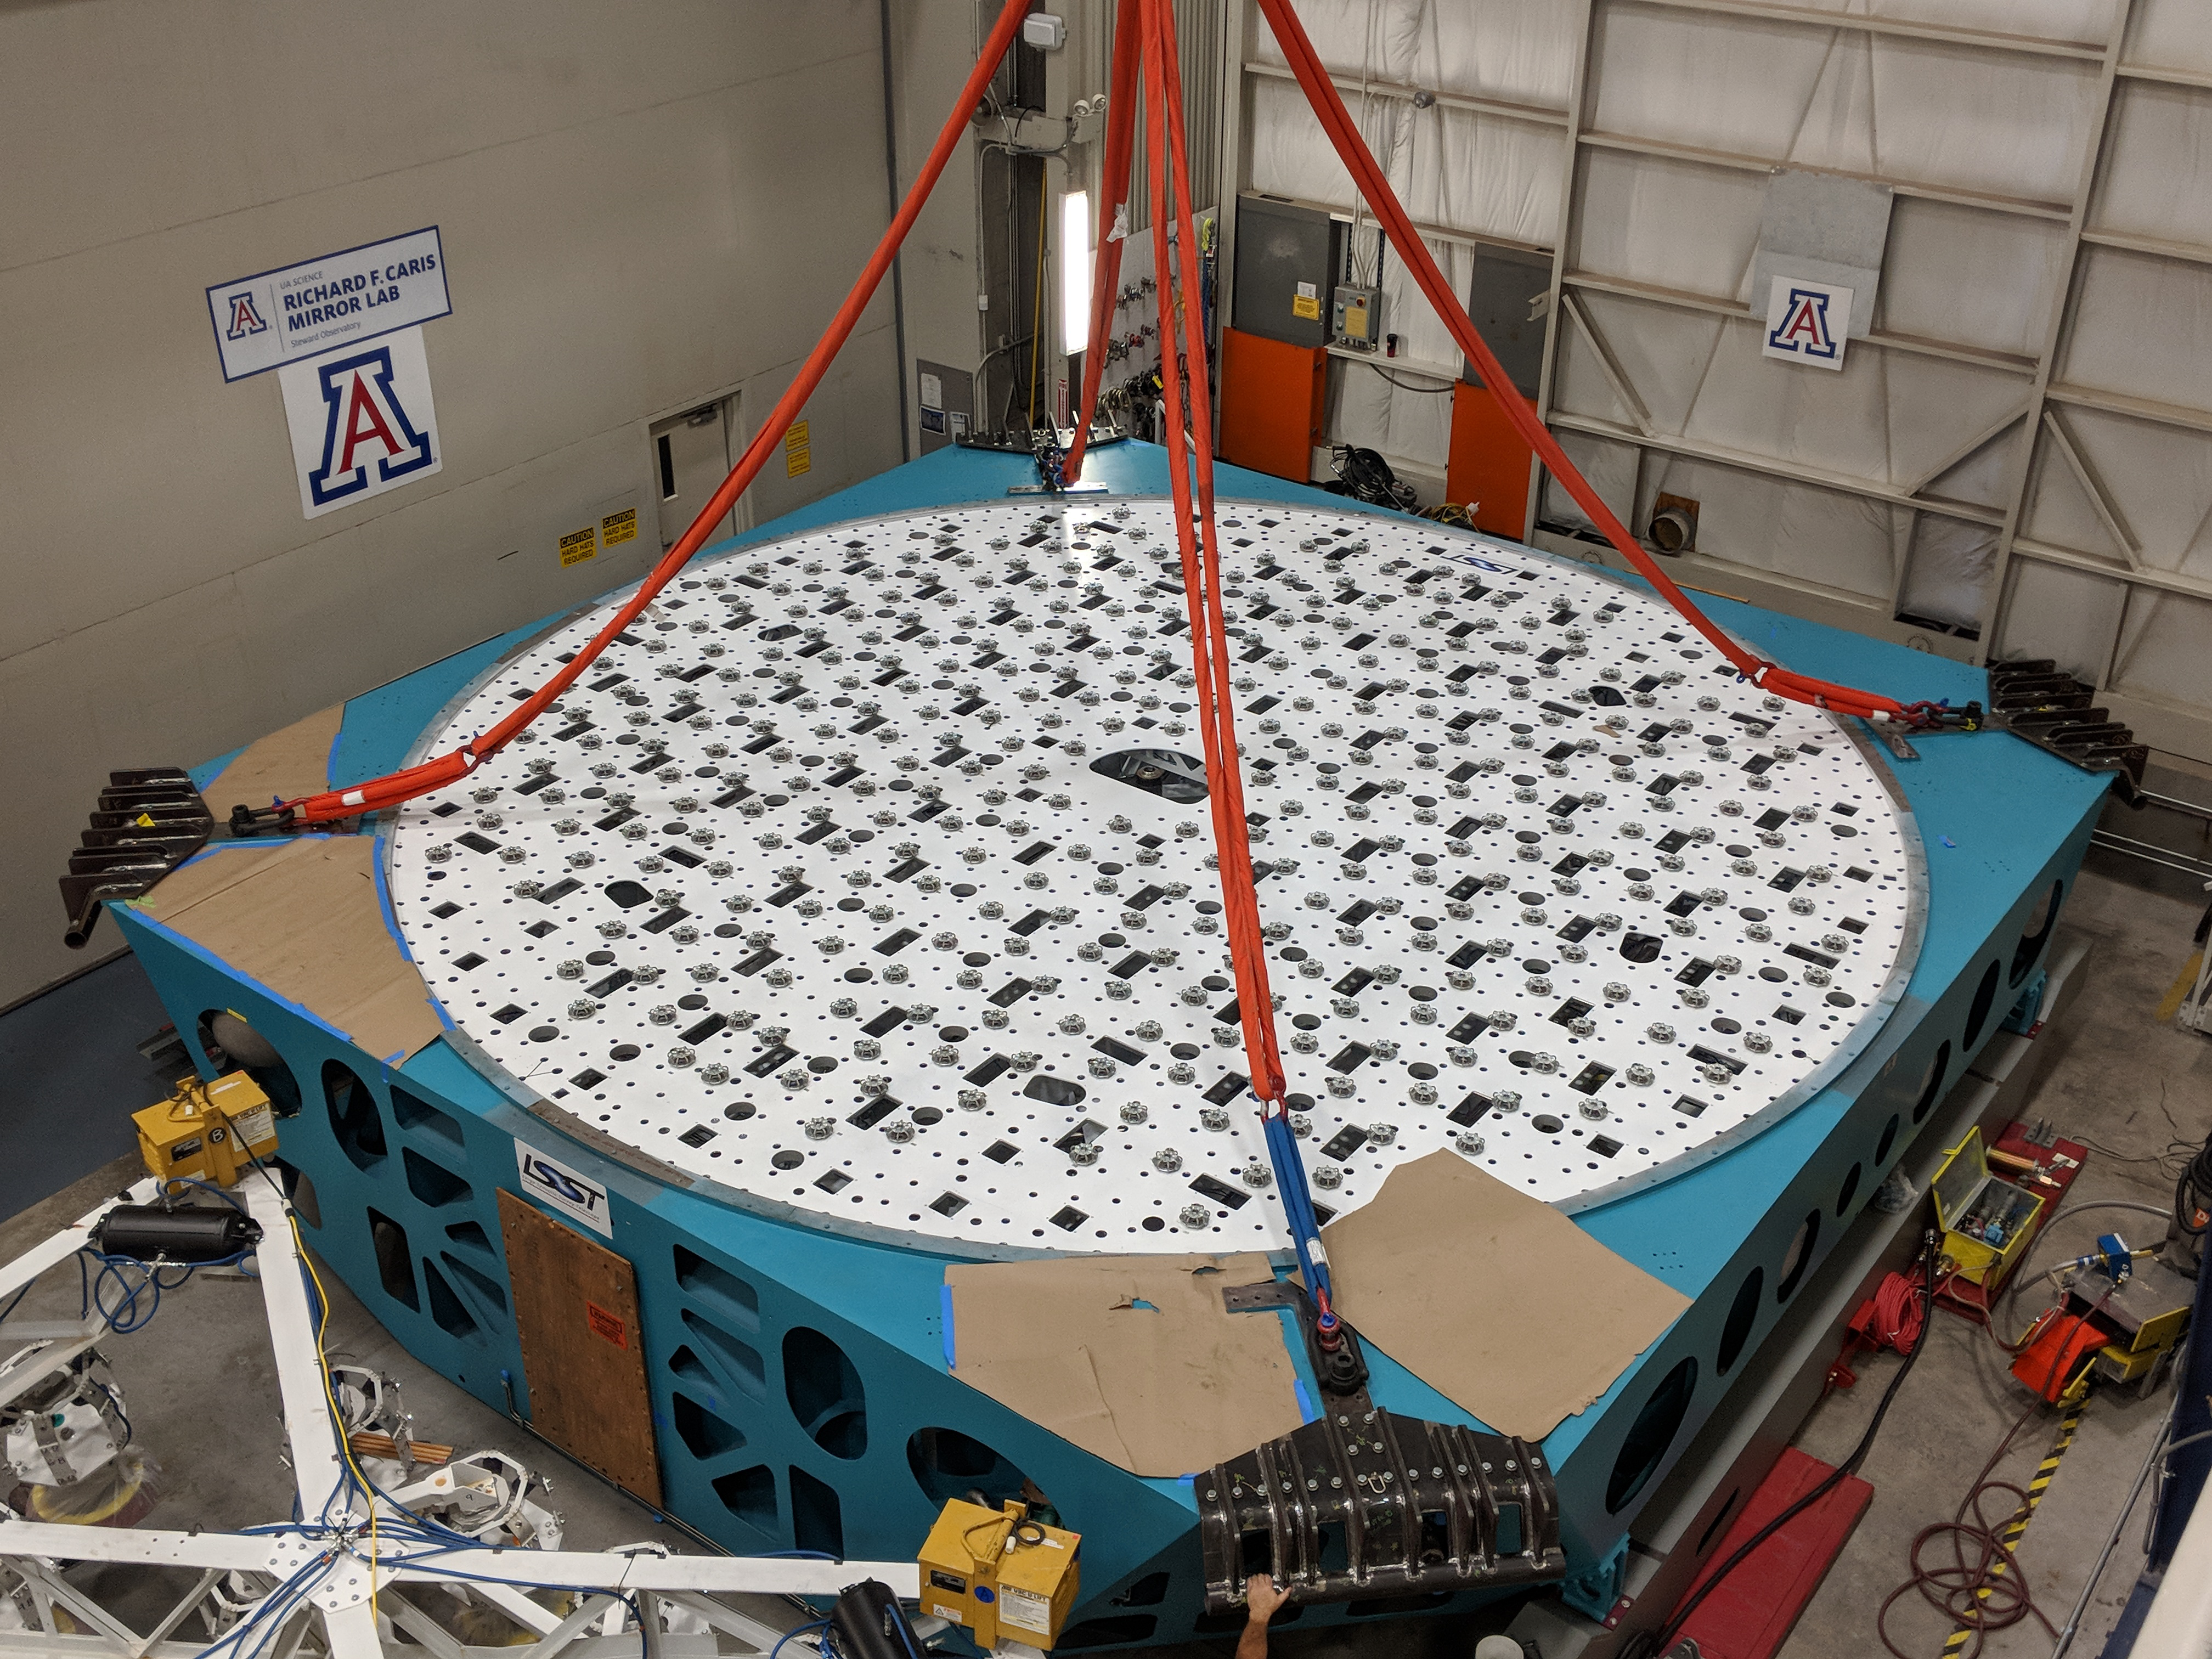

M1M3 Cell Move CAID to Mirror Lab

Early in the morning on October 10, 2018, the Primary/Tertiary Mirror (M1M3) Cell (the steel structure that supports the mirror) was moved from CAID Industries, where it was manufactured, to the Richard F. Caris Mirror Lab on the University of Arizona campus. At the Mirror Lab it will be integrated with the M1M3 mirror, which is scheduled to be removed from storage and delivered to the Mirror Lab next week.

Credit: Rubin Observatory/NSF/AURA